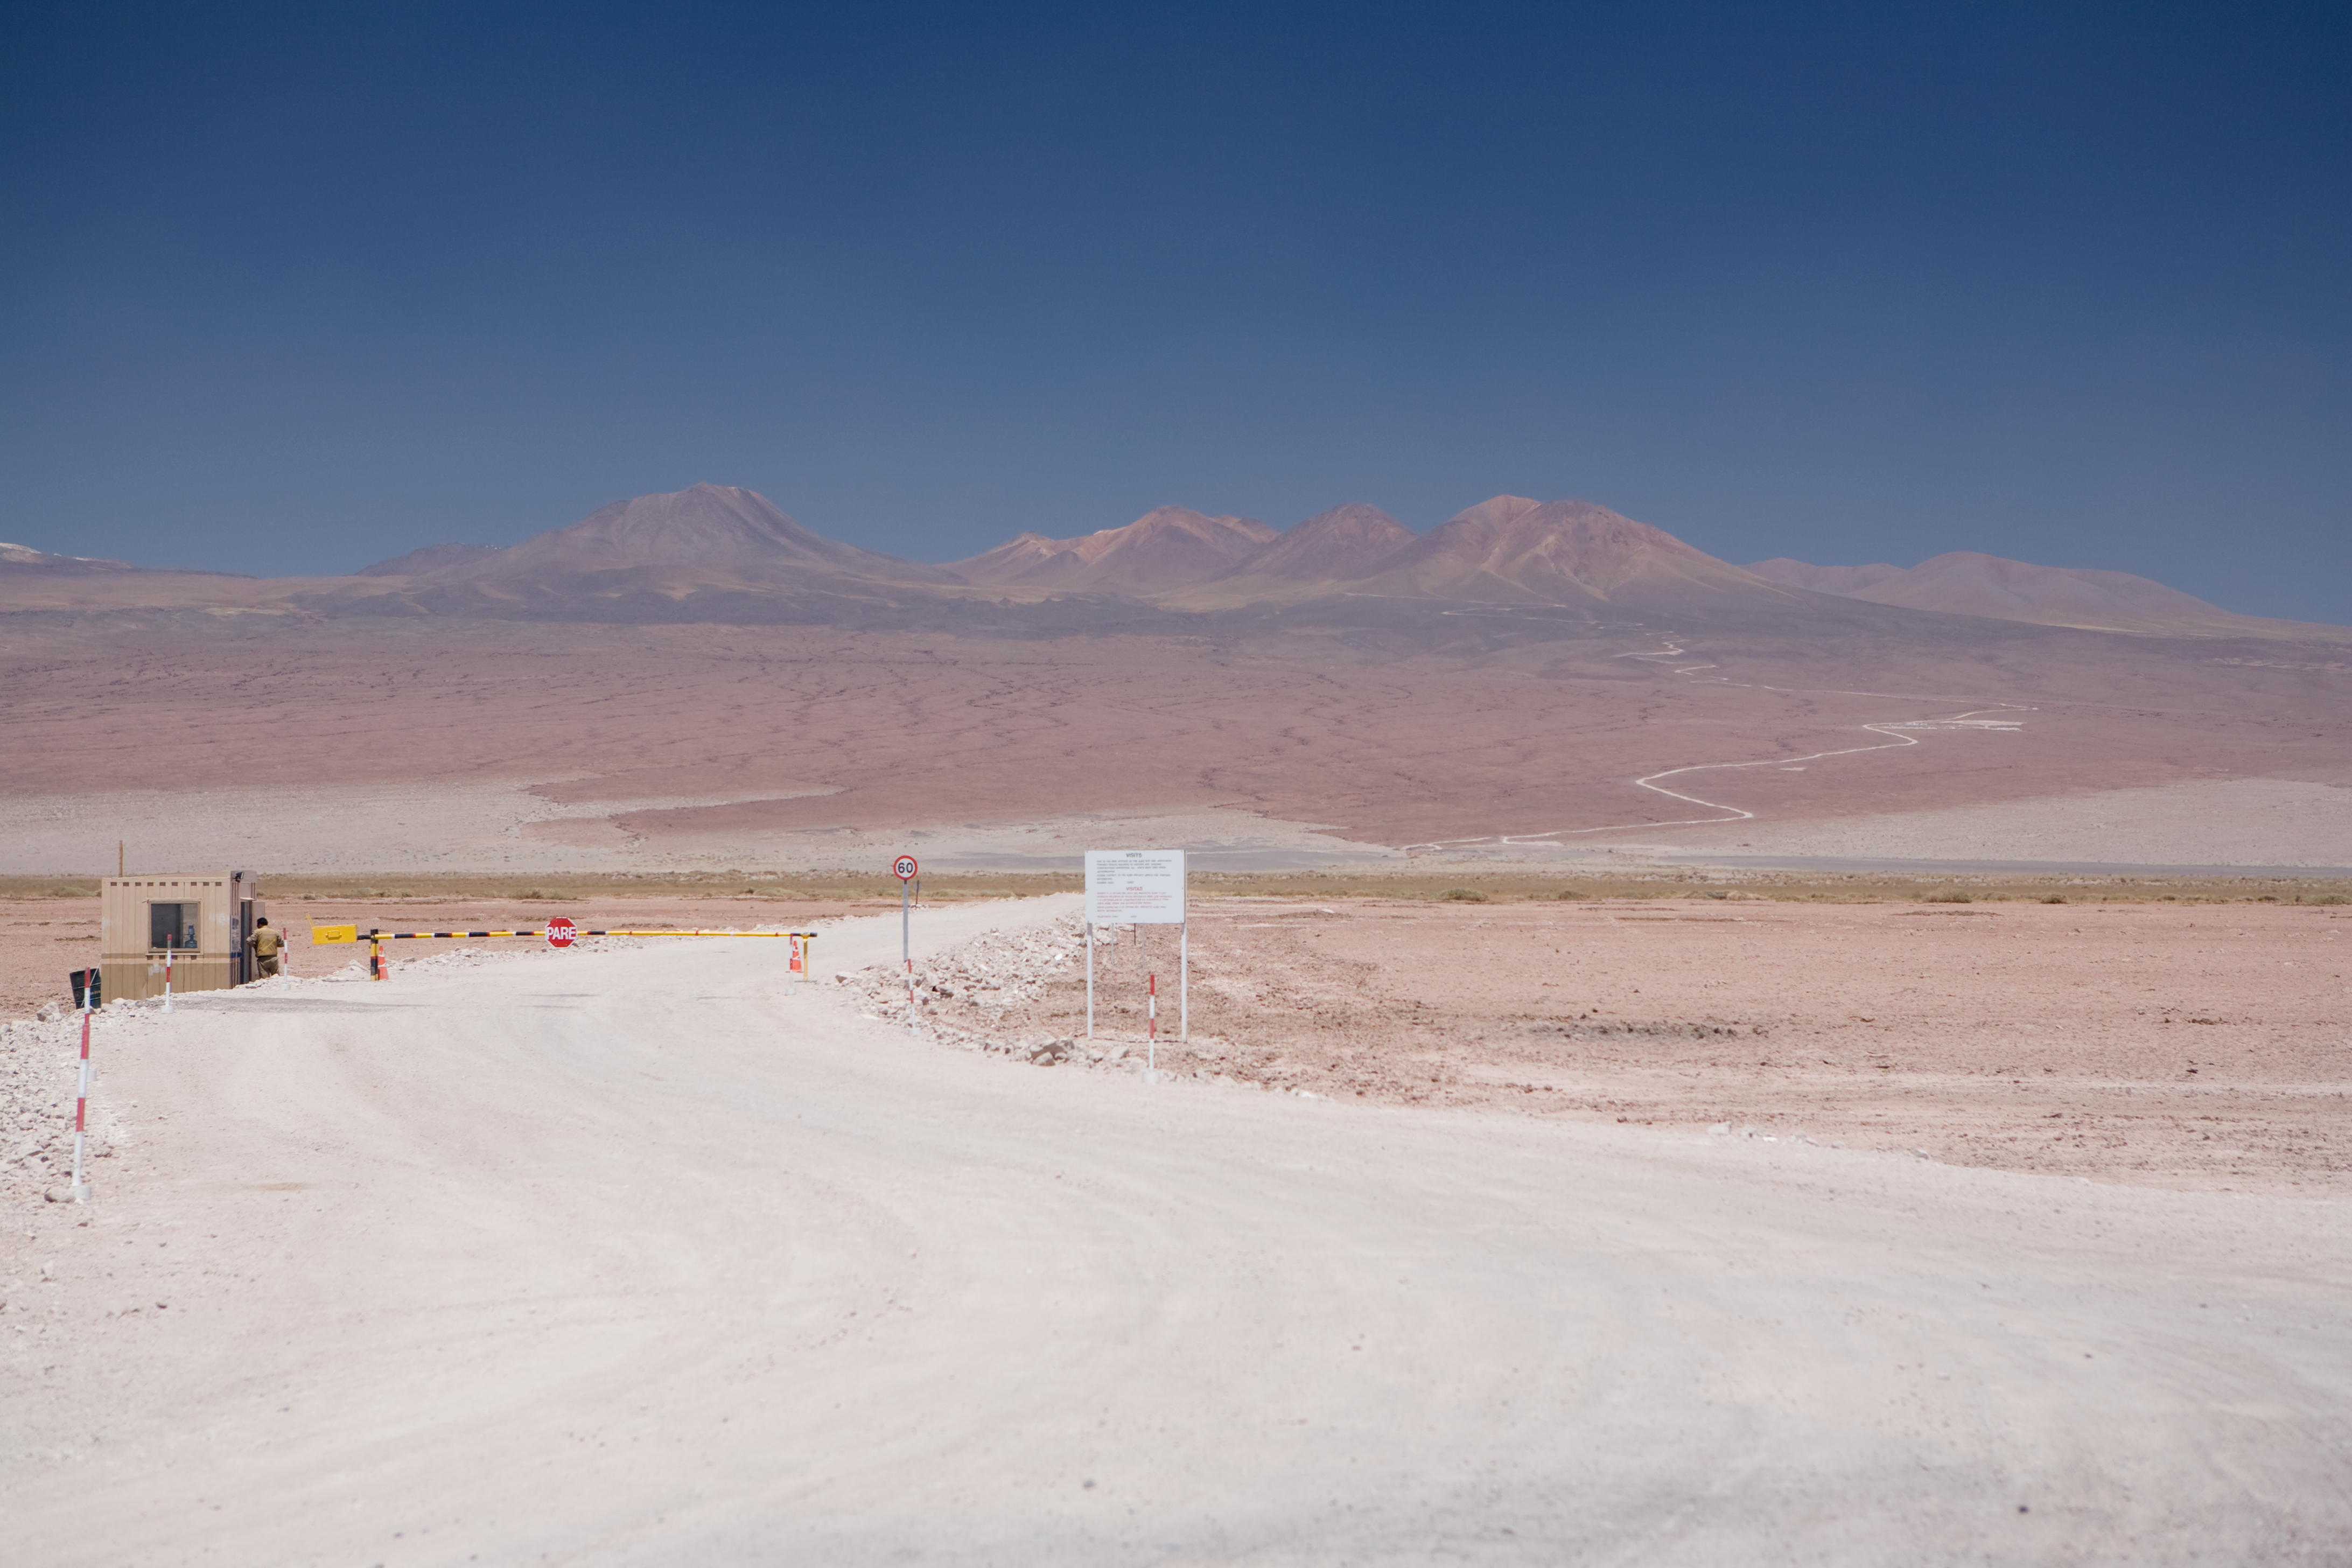

ALMA access

Access to the ALMA premises at Chajnantor (polarisation filtered).

Credit: ALMA (ESO/NAOJ/NRAO)/H. Heyer (ESO)